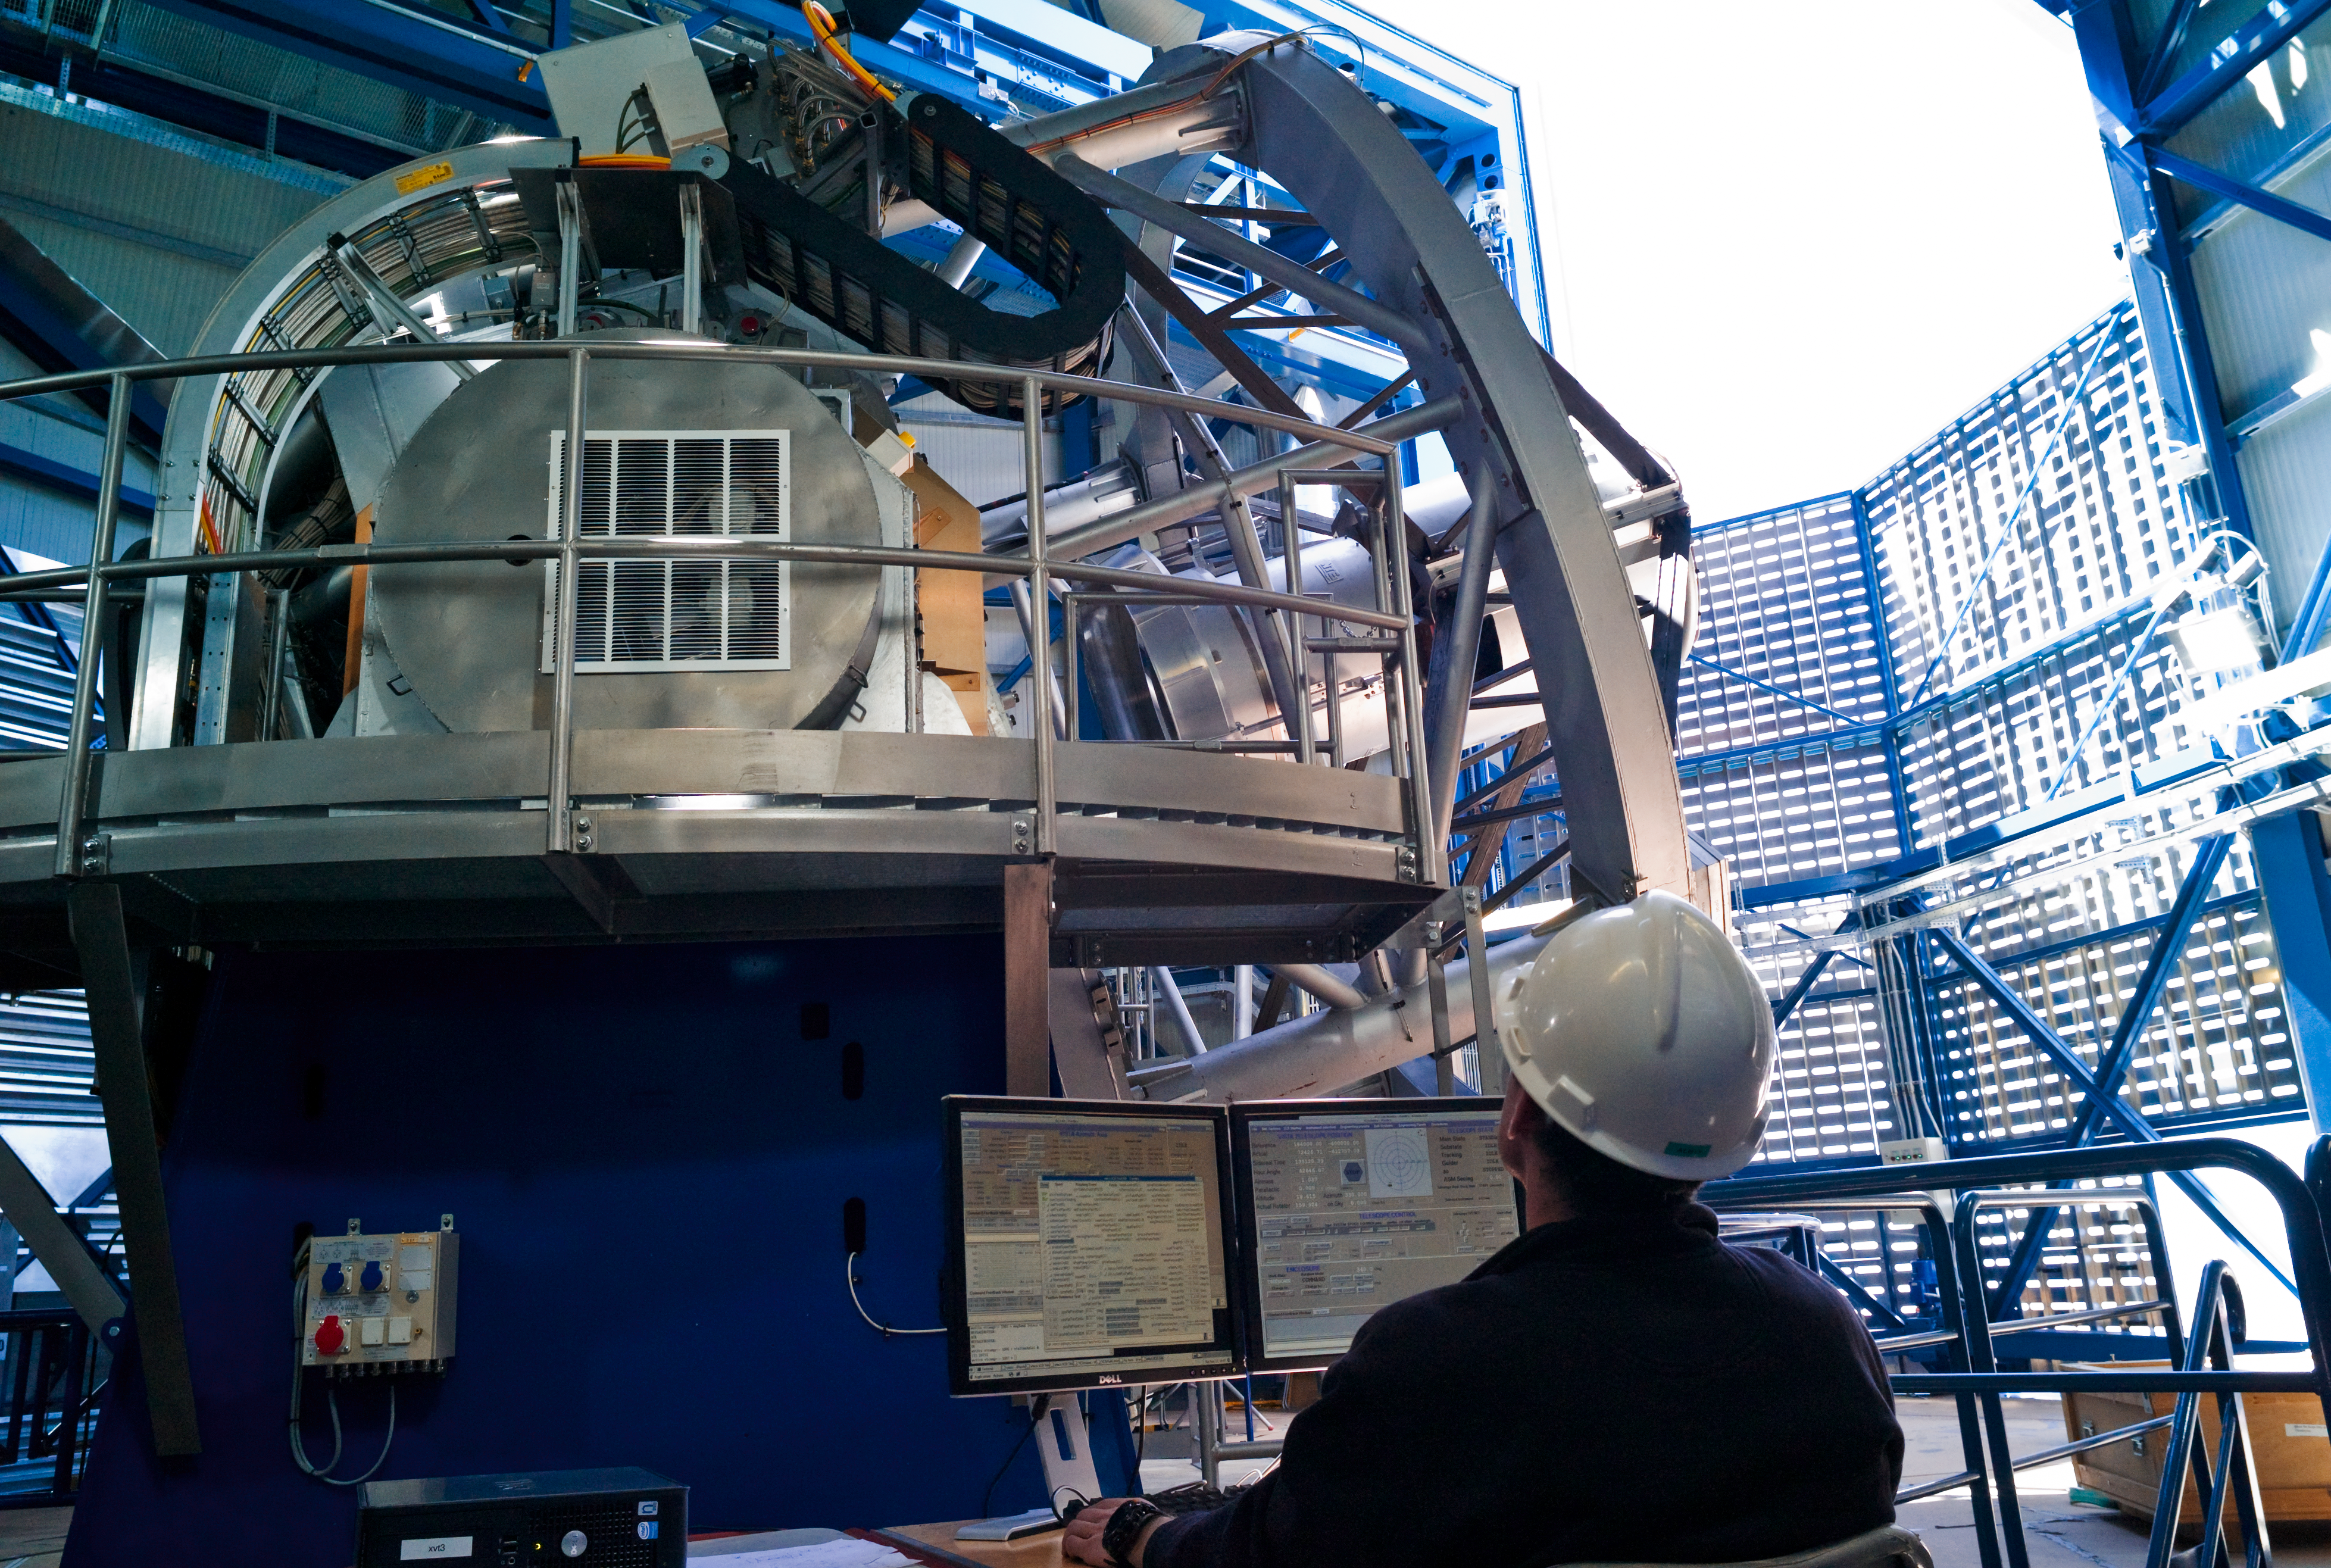

Opening VISTA

The Visible and Infrared Survey Telescope for Astronomy (VISTA), is being opened before sunset, in preparation for night observations. As for the VLT 8.2-metre Unit Telescopes (UTs), the opening is controlled by an engineer from inside the telescope but observations are performed remotely from a separate control building. VISTA, which started operations at the end of 2009, was the latest telescope to be added to ESO´s Paranal Observatory, located some 120 km south from Antofagasta, in the north of Chile. With a main mirror 4.1 metres across, VISTA is the largest telescope in the world dedicated to surveying the sky at near-infrared wavelengths. VISTA´s extremely compact structure and highly-curved primary mirror give this telescope a large field of view, 1.65 degrees in diameter (the apparent size of the Moon is 0.5 degrees).

Credit: ESO